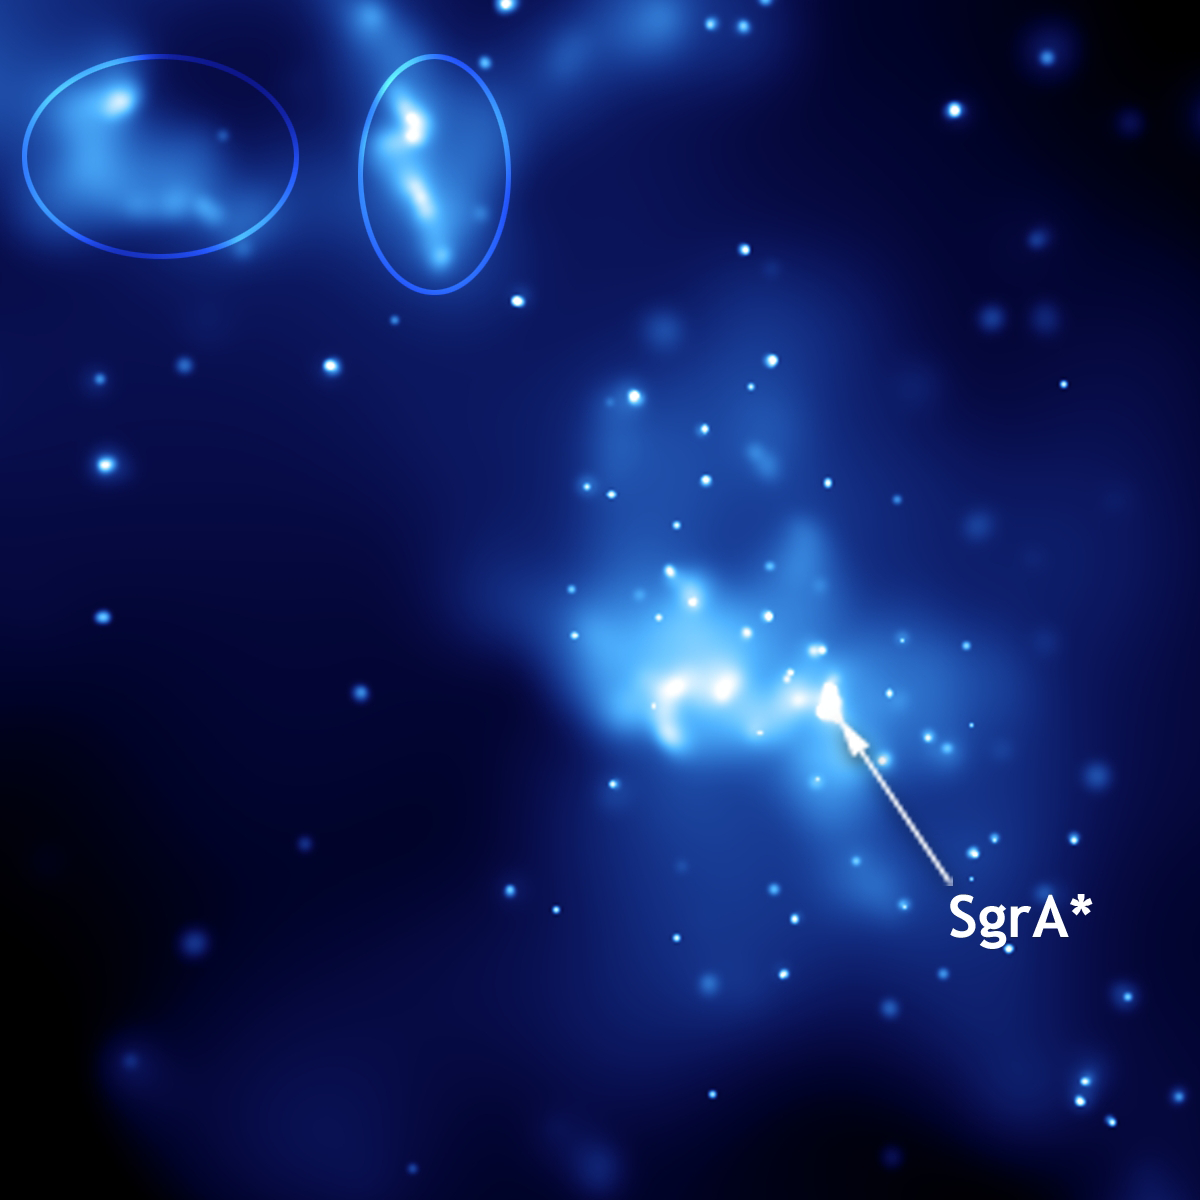

Sagittarius A*

Sagittarius A*, taken by NASA's Chandra X-Ray Observatory. Ellipses indicate light echoes.

Credit: NASA/CXC/Caltech/M.Muno et al.